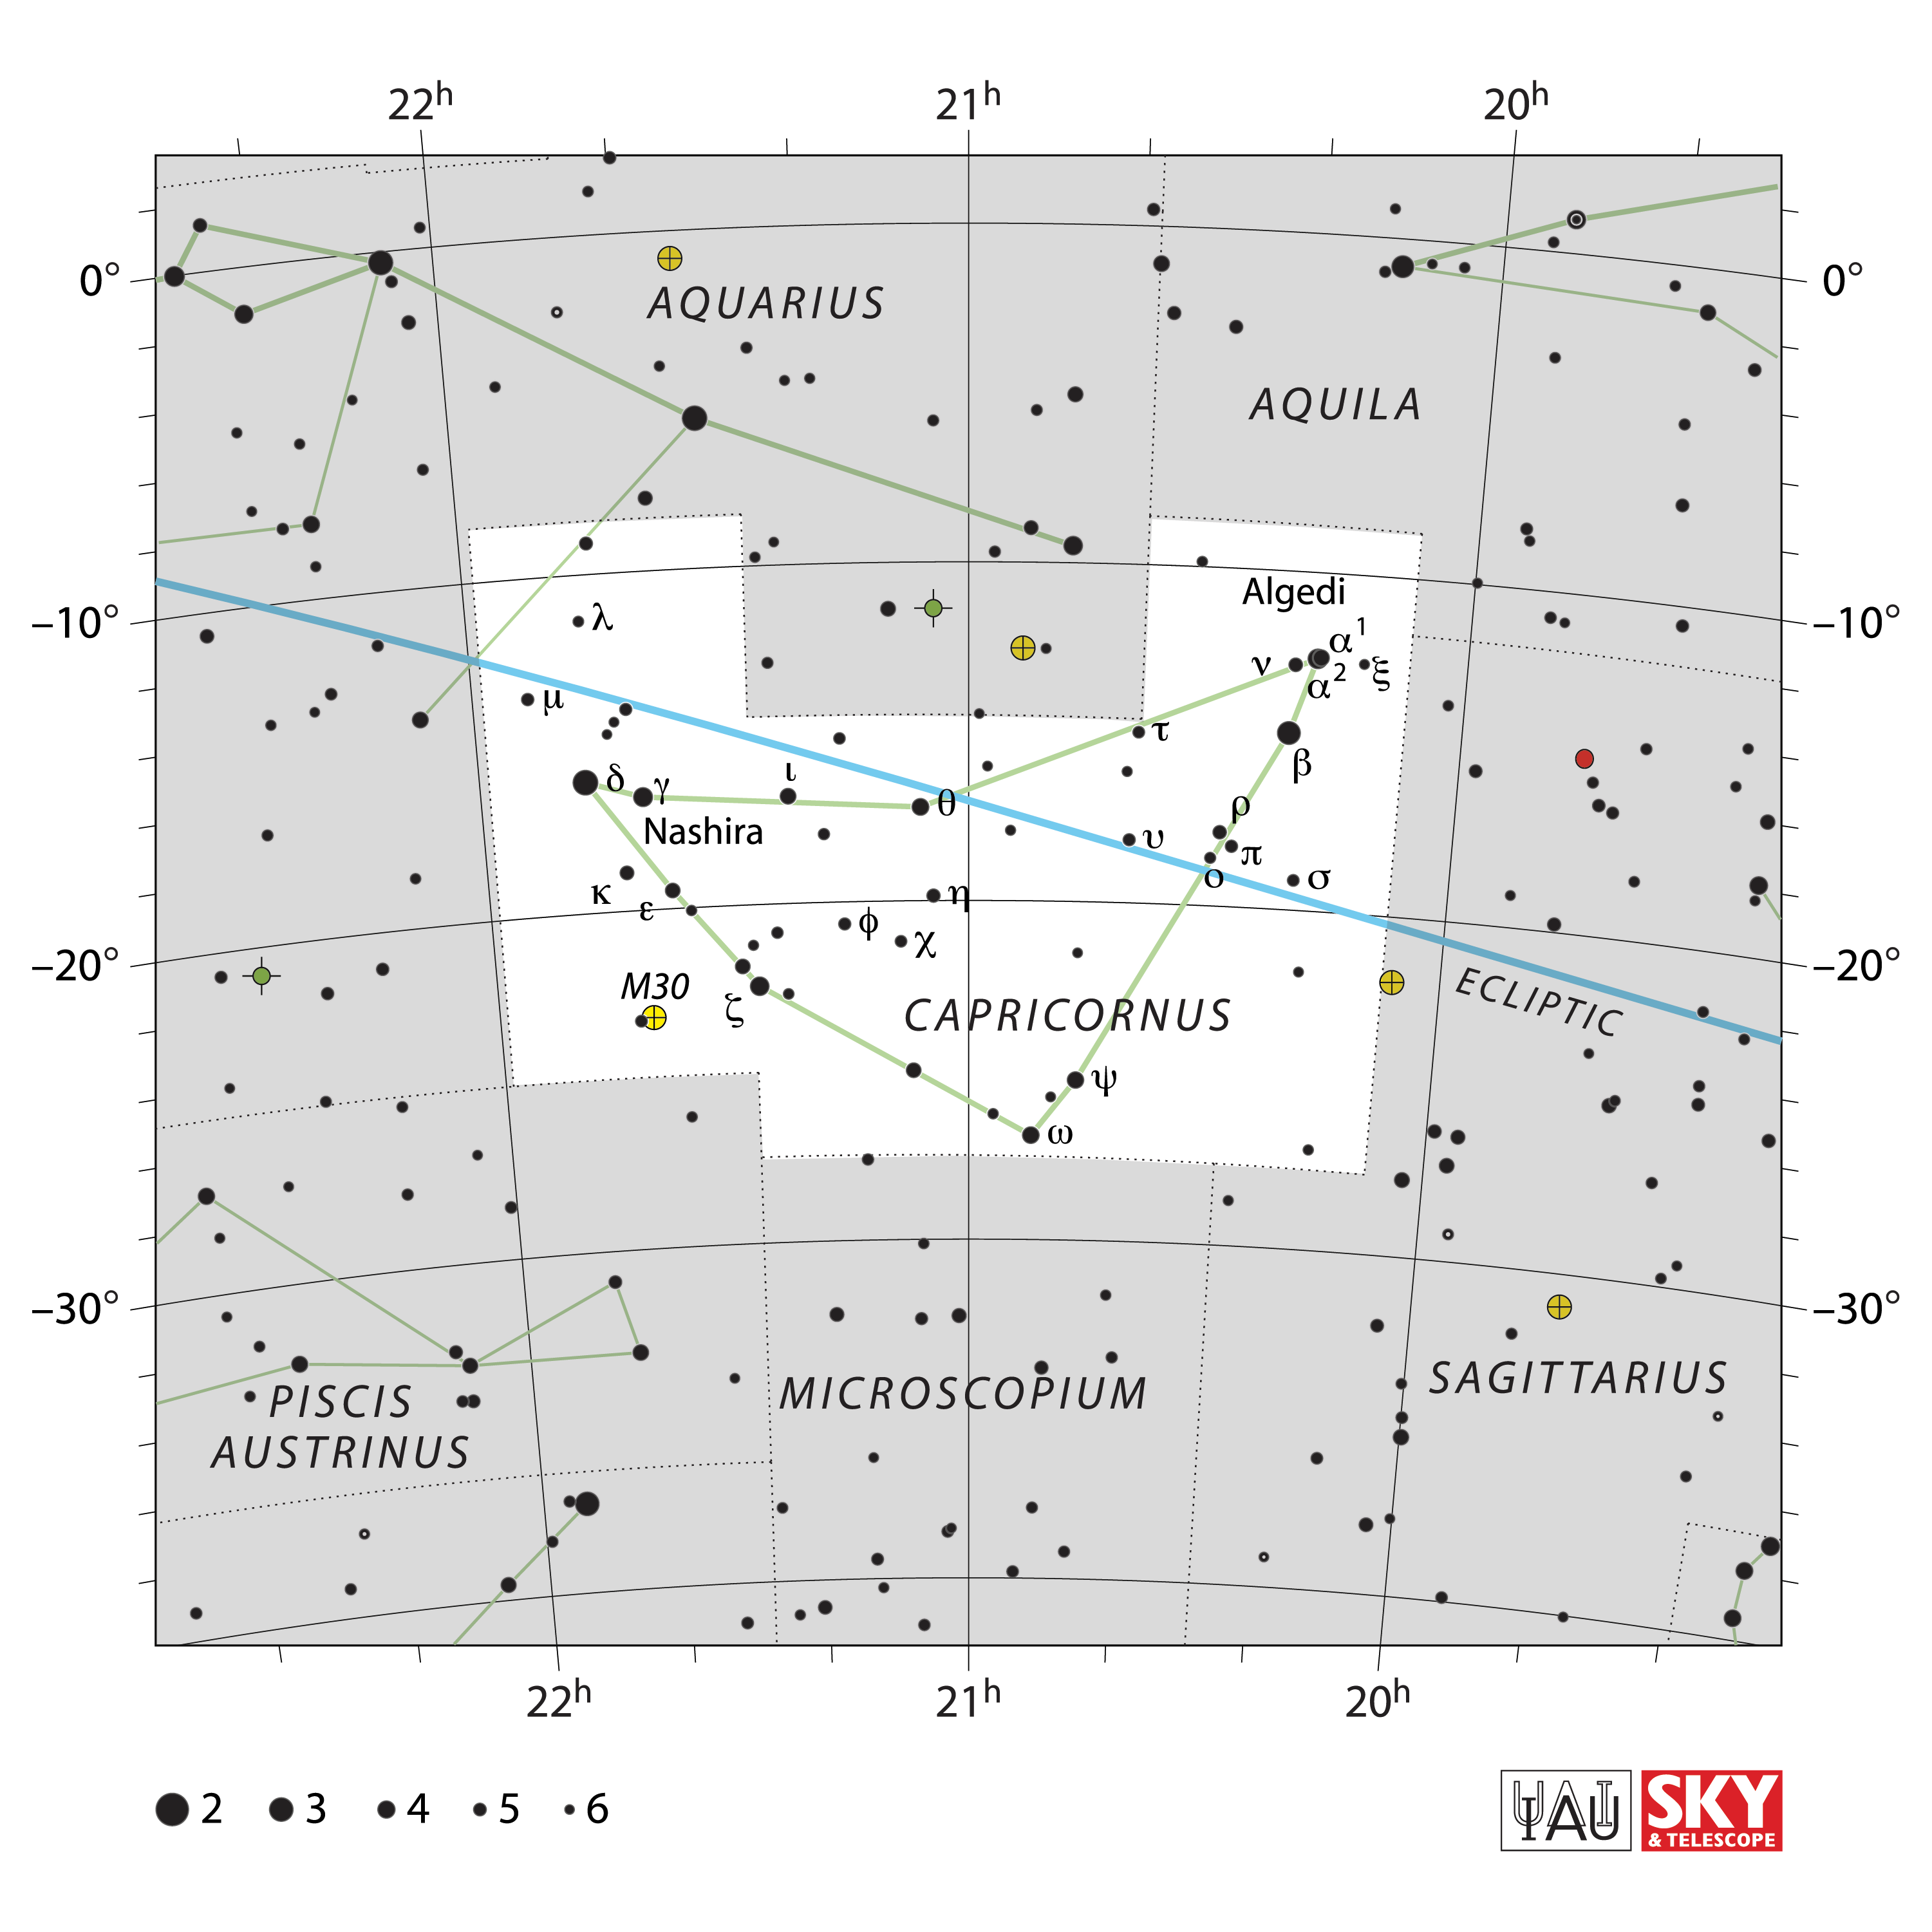

Capricornus

Credit: IAU and Sky & Telescope